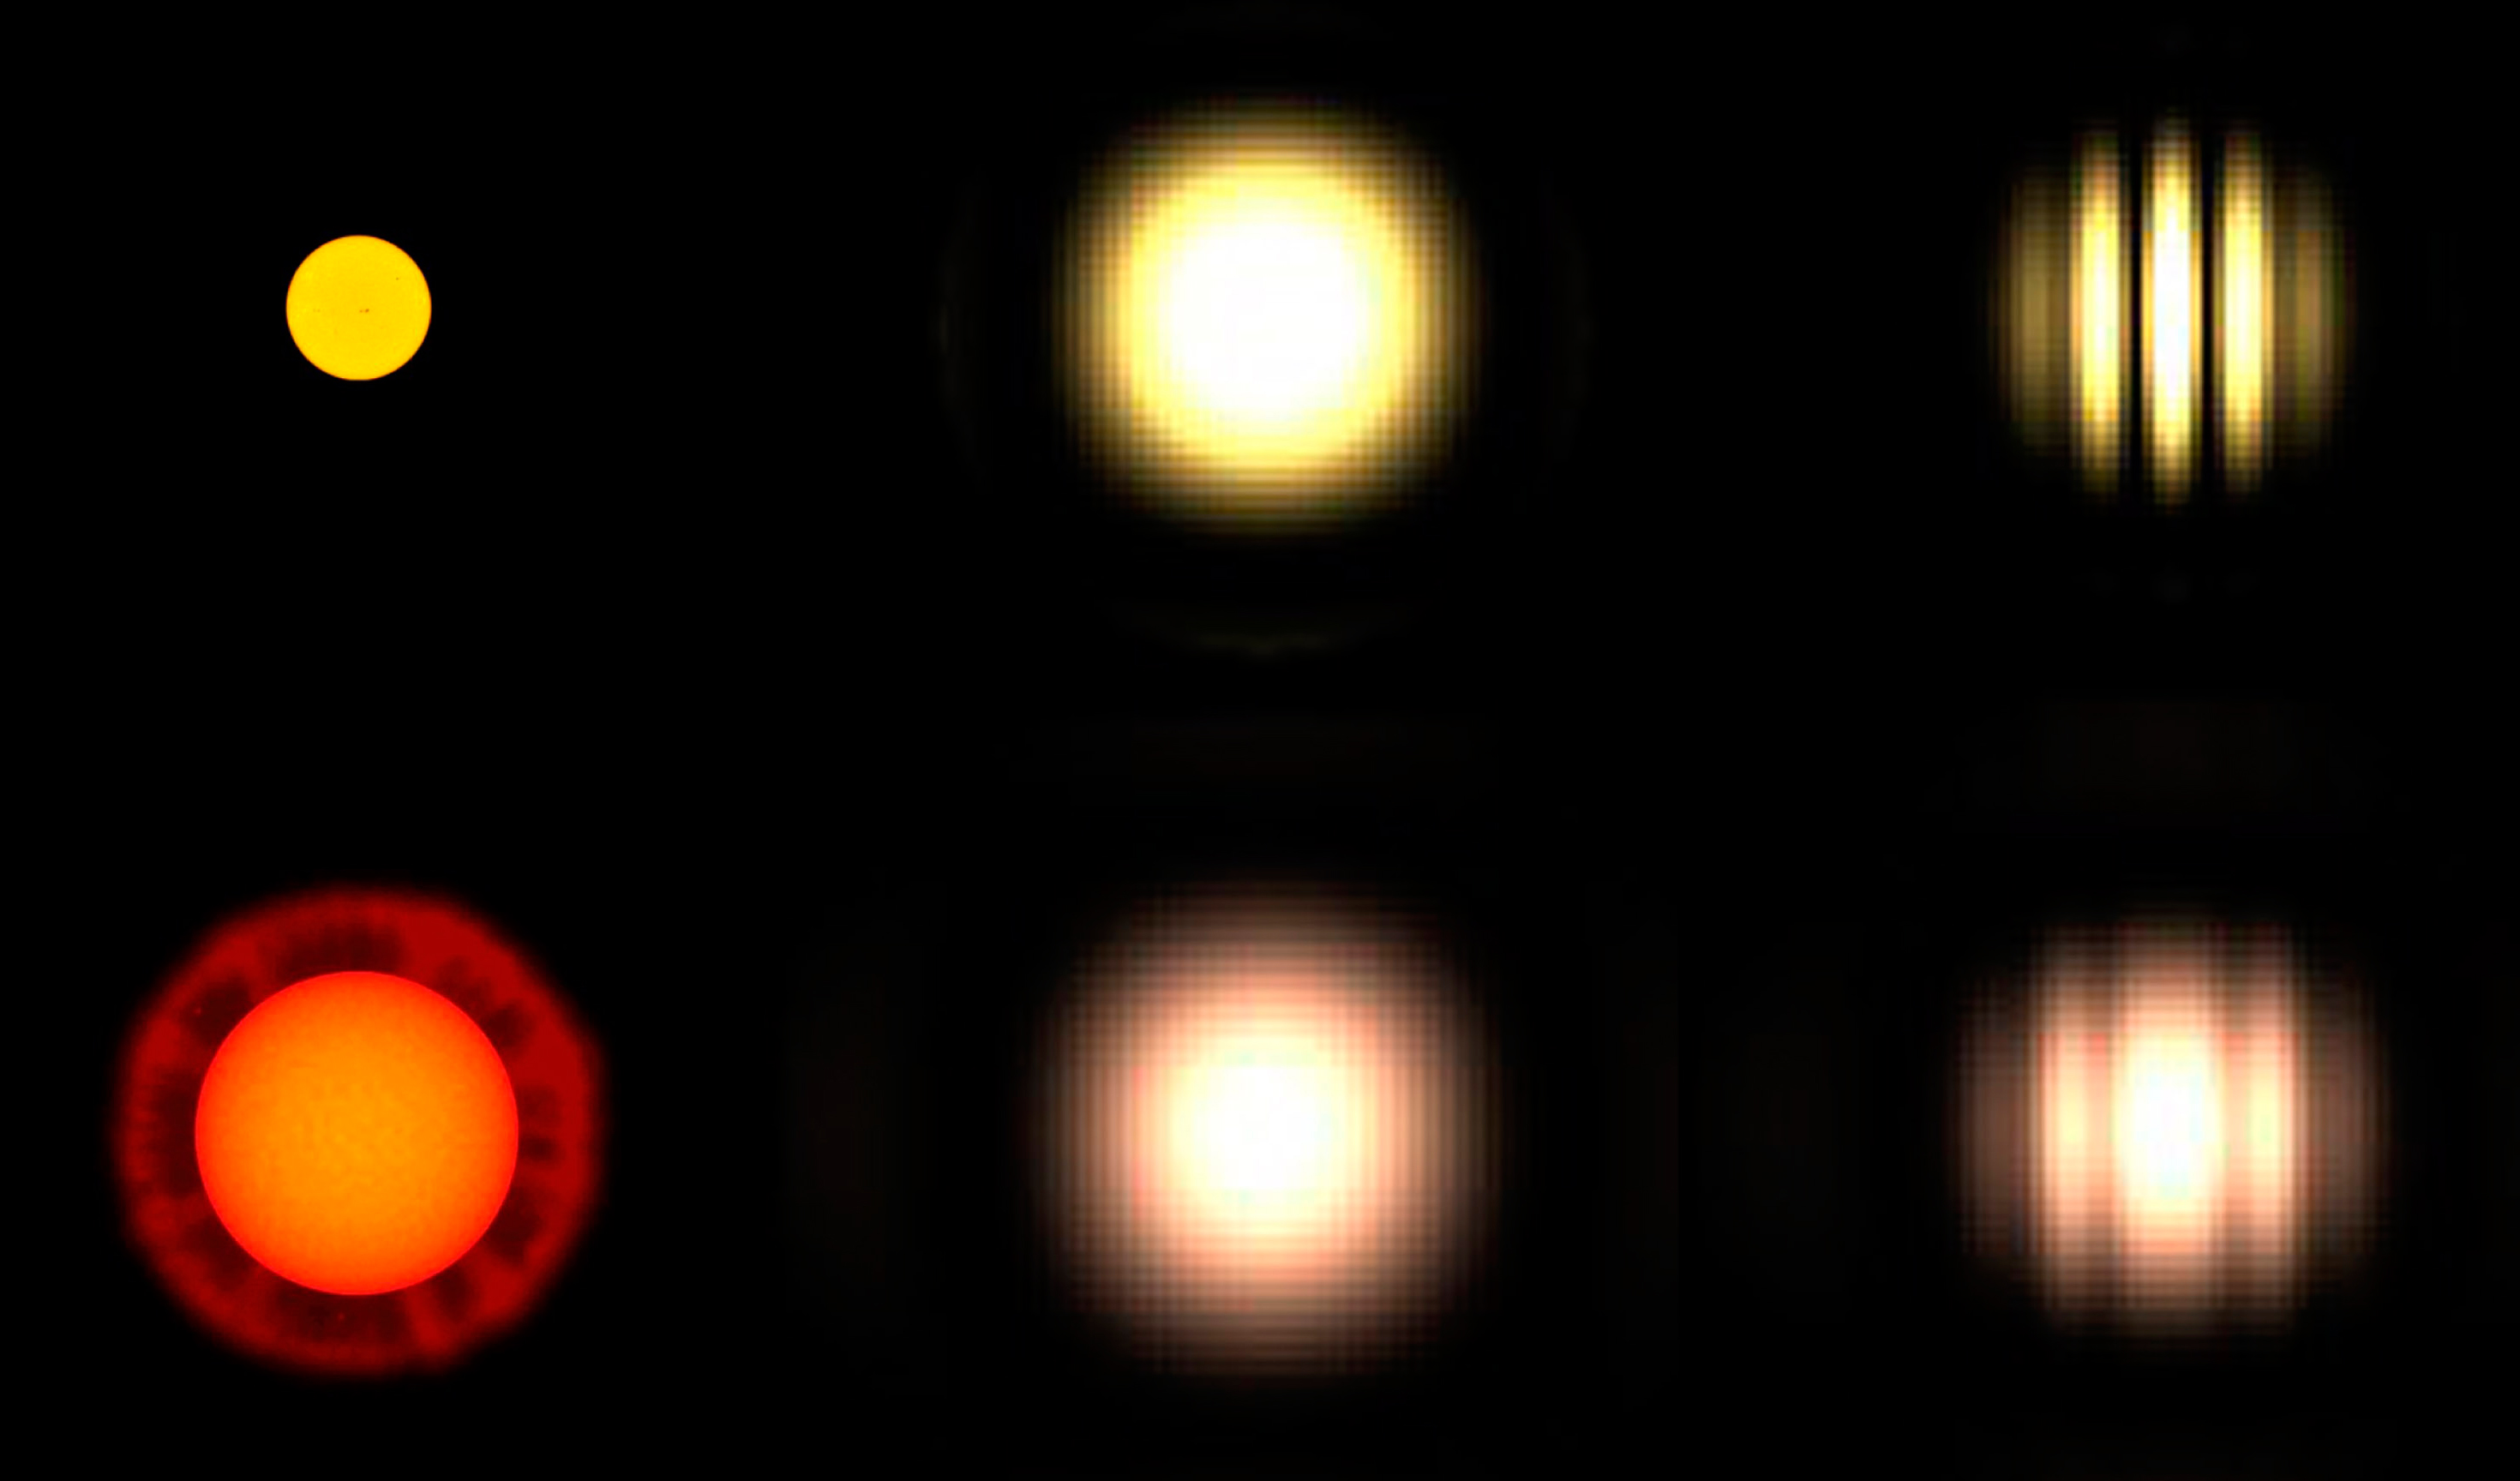

Interferometric observations: fringes from two stars of different angular size

Demonstrates in a schematic way, how the images of two stars of different angular size (left) will look like, with a single telescope (middle) and with an interferometer like the VLTI (right). Whereas there is little difference with one telescope, the fringe patterns at the interferometer are quite different. Conversely, the appearance of this pattern provides a measure of the star's angular diameter.

Credit: ESO